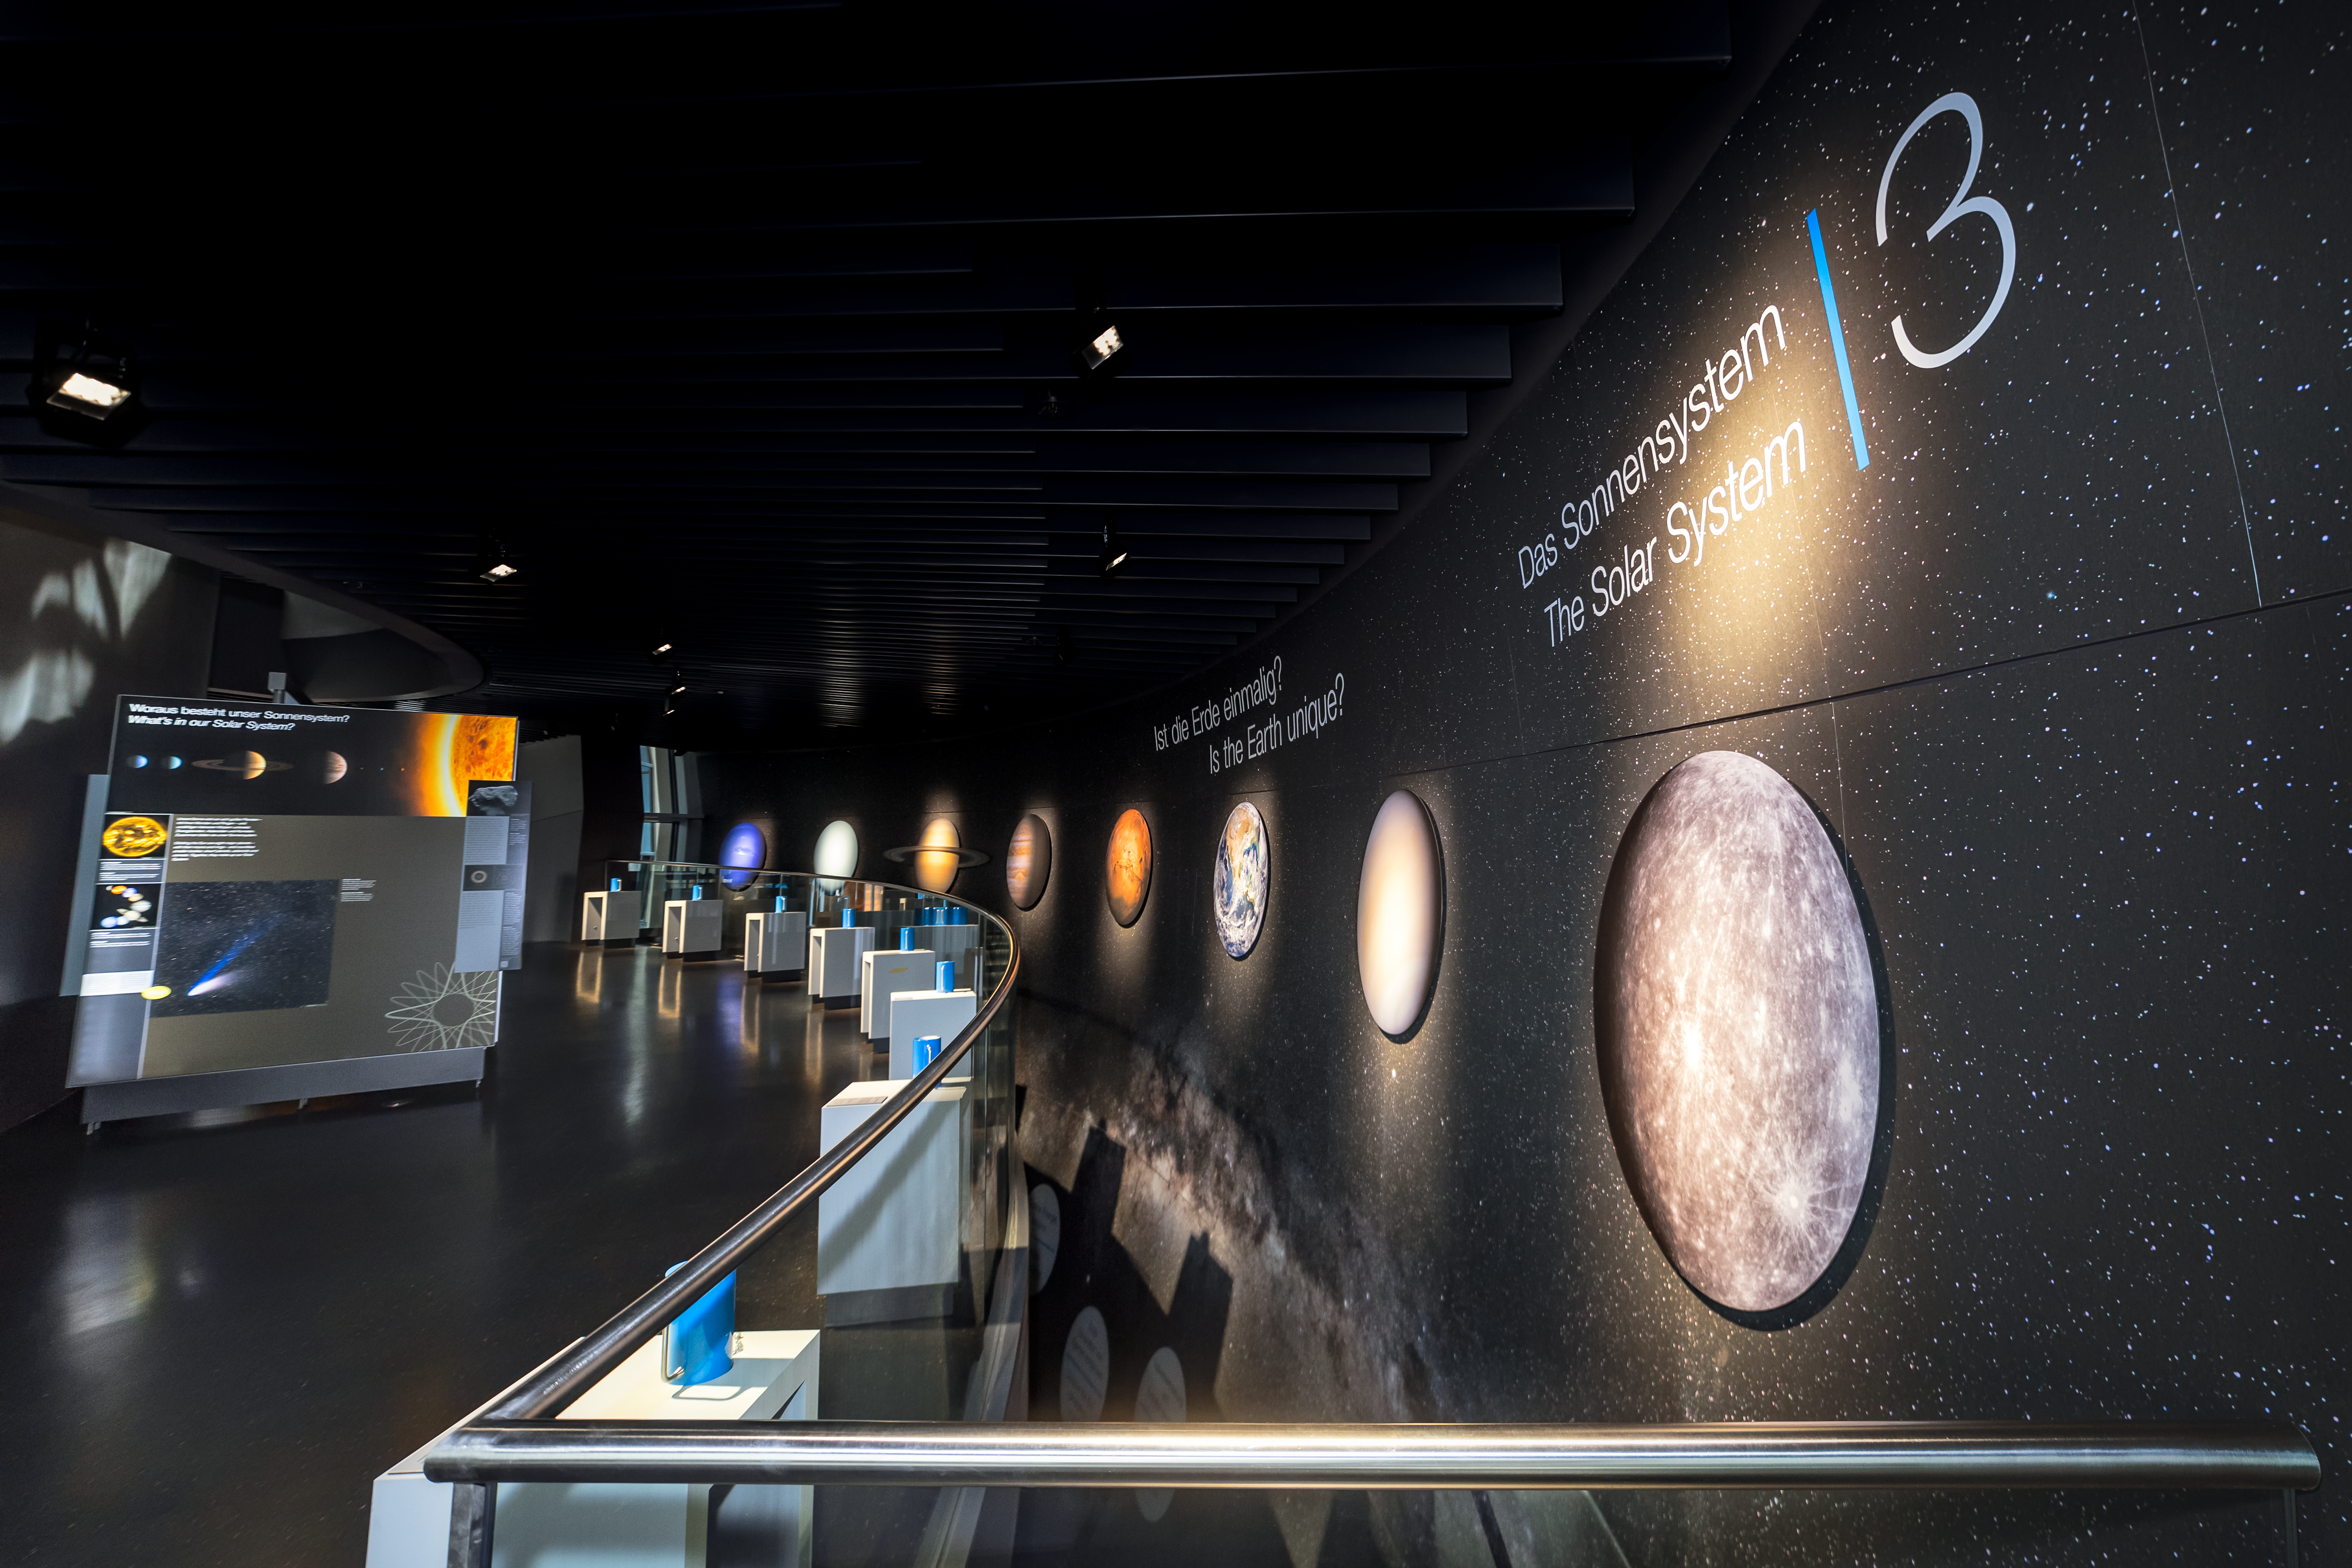

Our Solar System

This exhibit in the ESO Supernova Planetarium & Visitor Centre gives the visitor a chance to see for themselves how much a 2kg weight (on Earth) would weigh on the other planets in the Solar System. What our Solar System consists of and how the planets move are also explained here.

Credit: ESO/P. Horálek